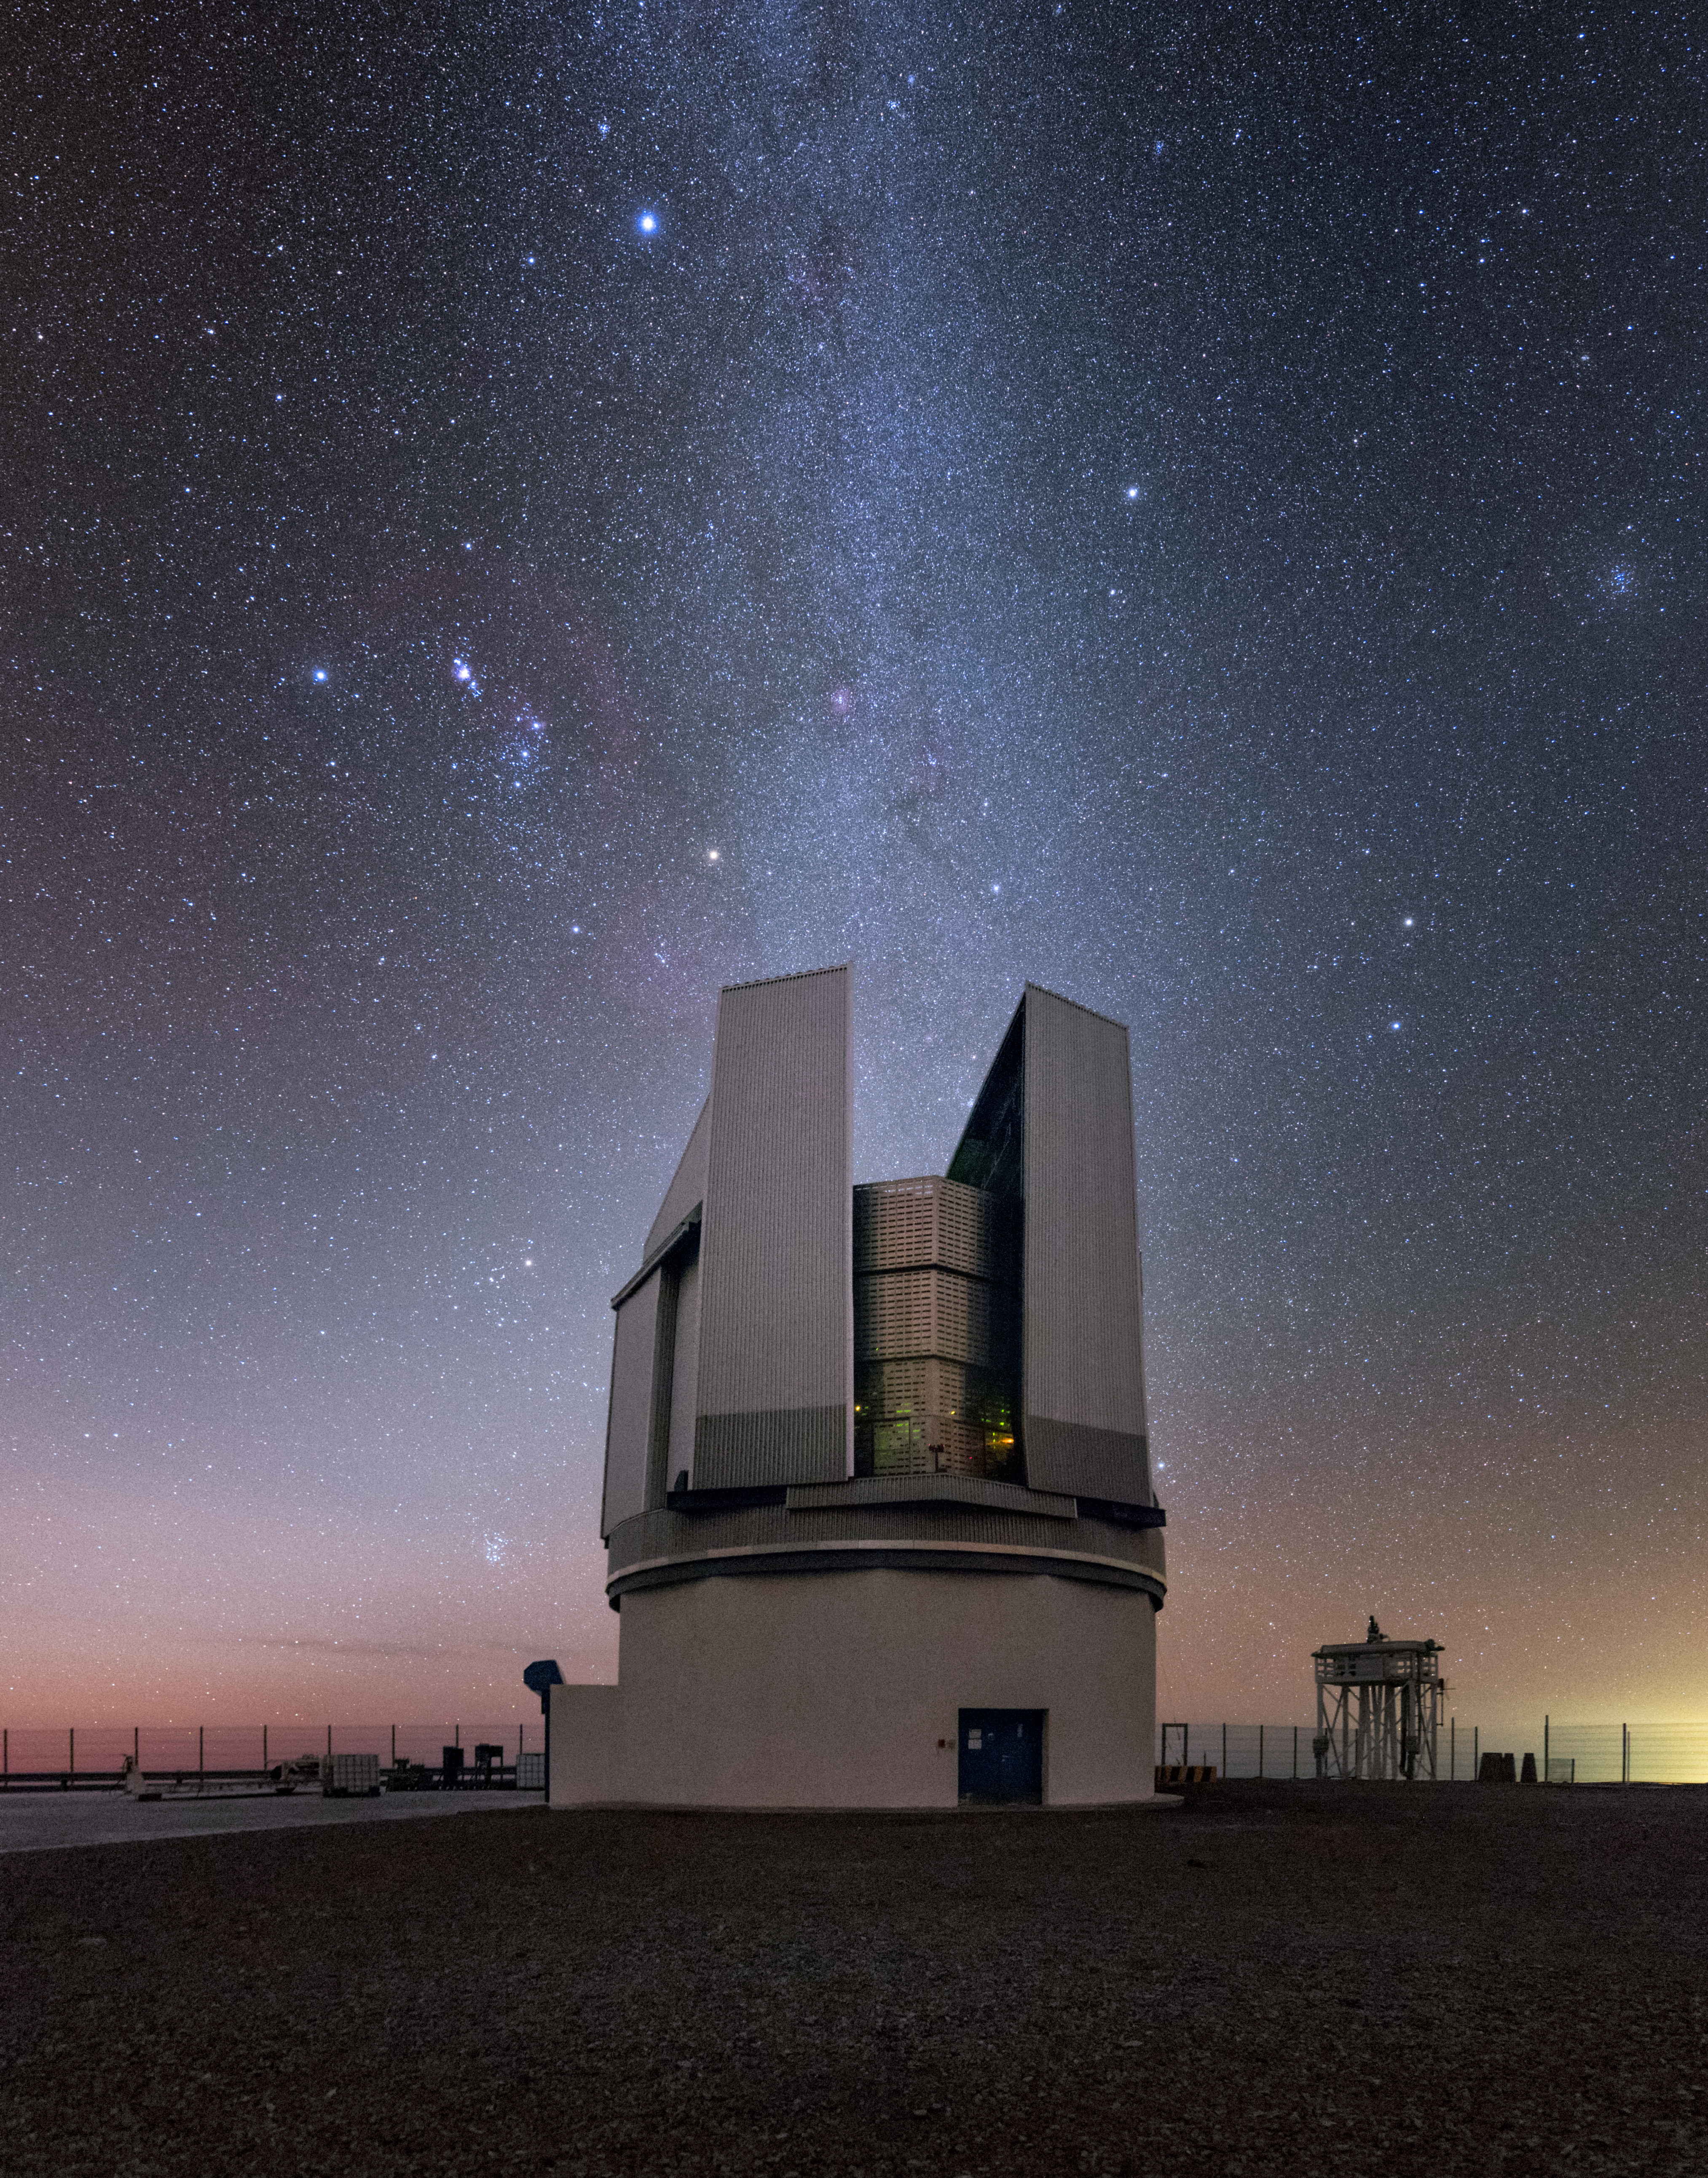

Orion Watches over Paranal

The soft glow of the Milky Way pours down like a waterfall over the VLT Survey Telescope (VST) at ESO’s Paranal Observatory. 2635 metres above sea level, the VST has an unparallelled view of the magnificently clear skies above Chile’s Atacama Desert. It is the largest telescope in the world dedicated to observational surveys in visible light, and it contributes to a vast range of studies, from discovering remote Solar System bodies to searching for exoplanet transits, to studying the structure and evolution of our galaxy.

Above the VST, a few stars are particularly prominent just outside the main band of the galaxy: the bright reddish star is Betelgeuse, a red supergiant 640 light-years away thought to be on the brink of a supernova explosion. Betelgeuse and Bellatrix, the fainter white star to its left, are the shoulders of Orion the Hunter, one of the most famous and easily recognisable constellations in the sky. The three stars forming a straight line above the shoulders are Orion’s belt, and the nearby purple-tinged cluster of light is the Orion Nebula. Though it looks like a fuzzy patch to the naked-eye, binoculars or a telescope reveal it to be a spectacular nebula, host to massive amounts of star formation.

Credit: ESO/Y. Beletsky